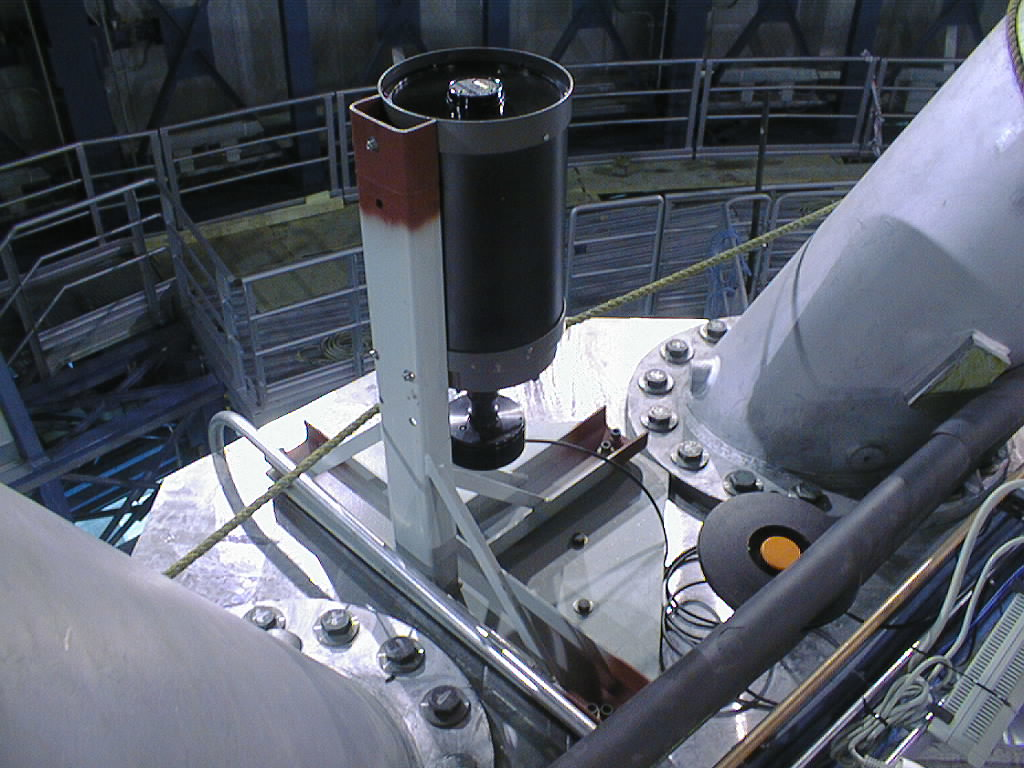

Final phases of VLT UT1 installation

A 20-cm amateur telescope was installed on the upper side of the centerpiece of the UT1 structure. It was used to perform the first, rough orientation of the telescope, relative to the sky. (Photo obtained on March 22, 1998).

Credit: ESO